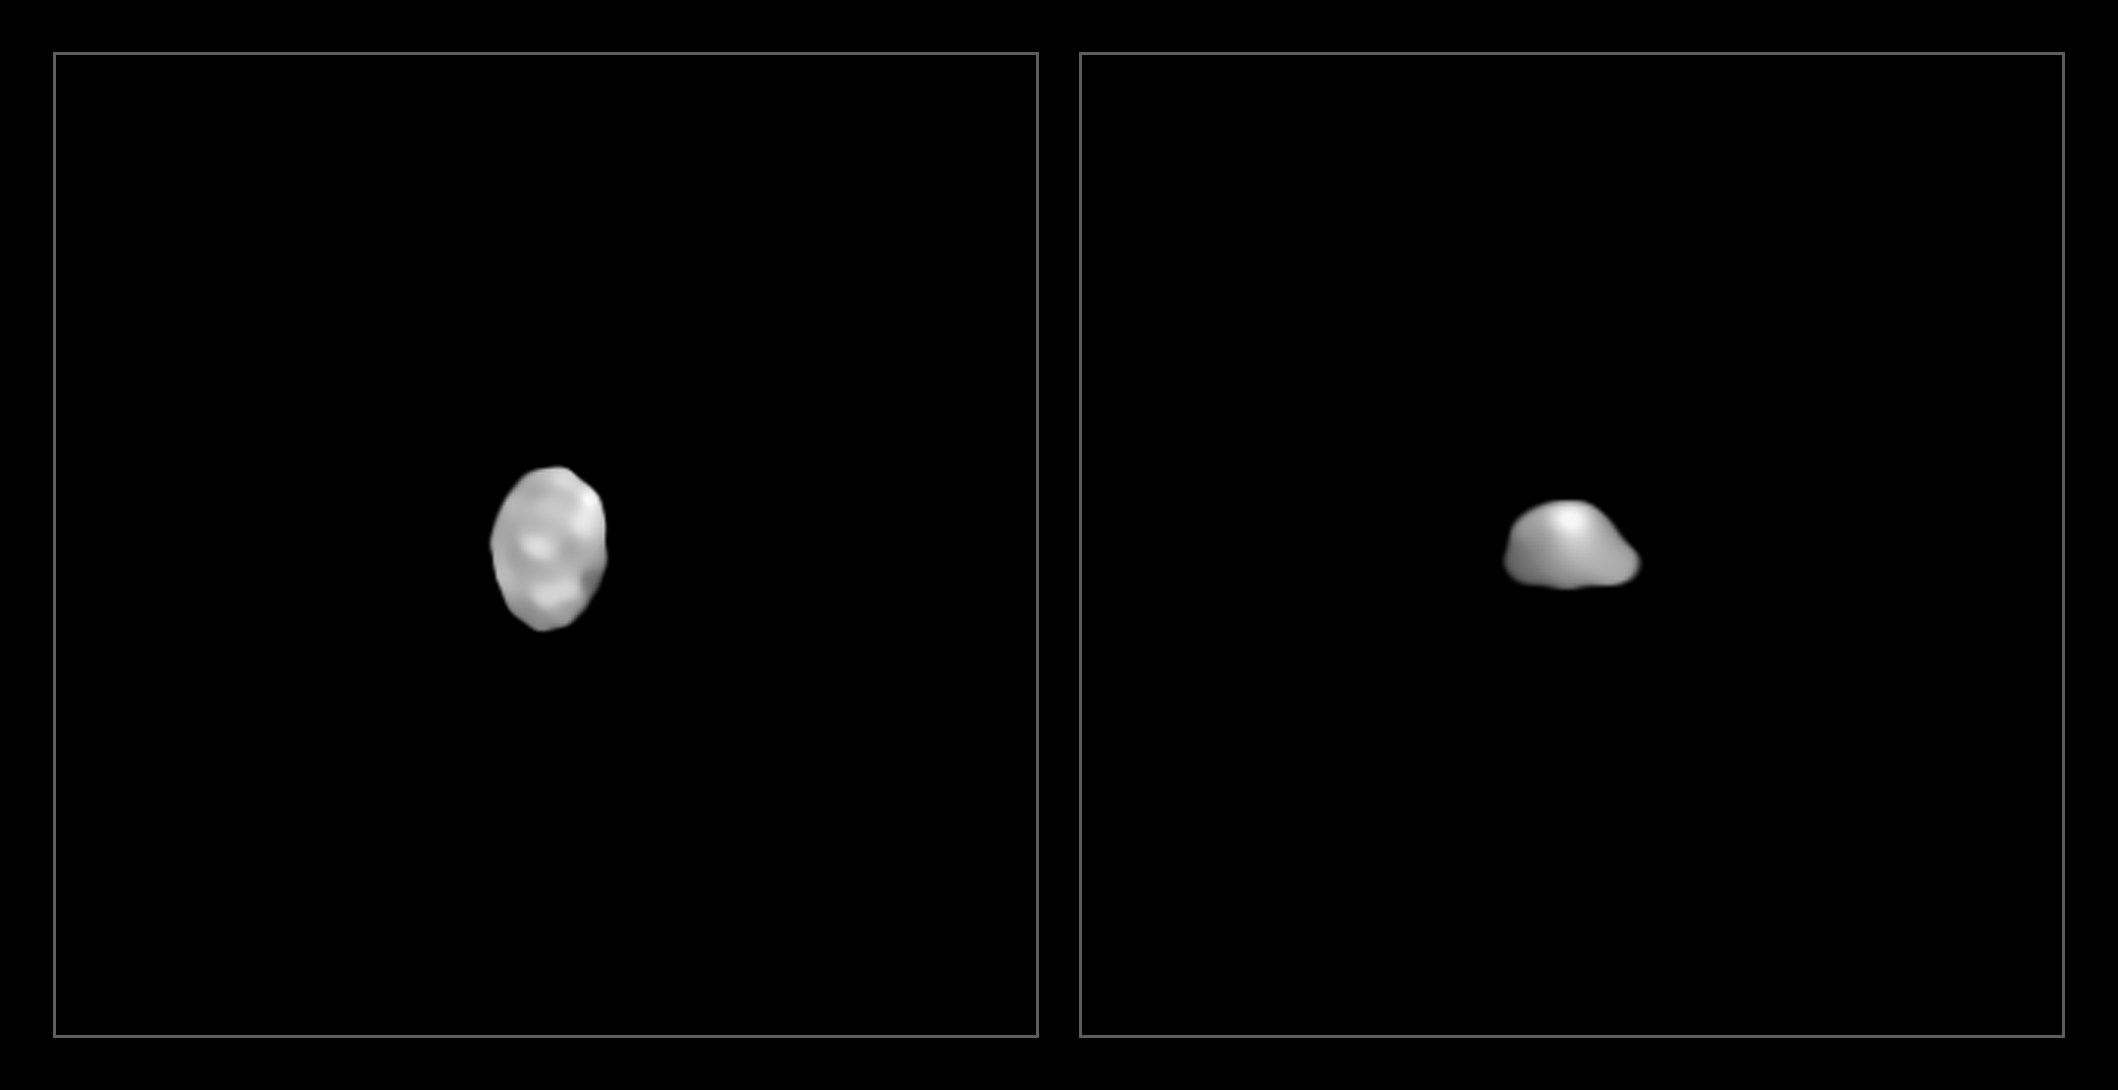

Kalliope and Psyche

These images have been captured with the Spectro-Polarimetric High-contrast Exoplanet REsearch (SPHERE) instrument on ESO’s Very Large Telescope as part of a programme that surveyed 42 of the largest asteroids in our Solar System. They show Kalliope and Psyche, the two densest objects imaged, which have a density of 4.4 and 3.9 grammes per cubic centimetre respectively. This is higher than the density of diamond (3.5 grammes per cubic centimetre).

Credit: ESO/Vernazza et al./MISTRAL algorithm (ONERA/CNRS)